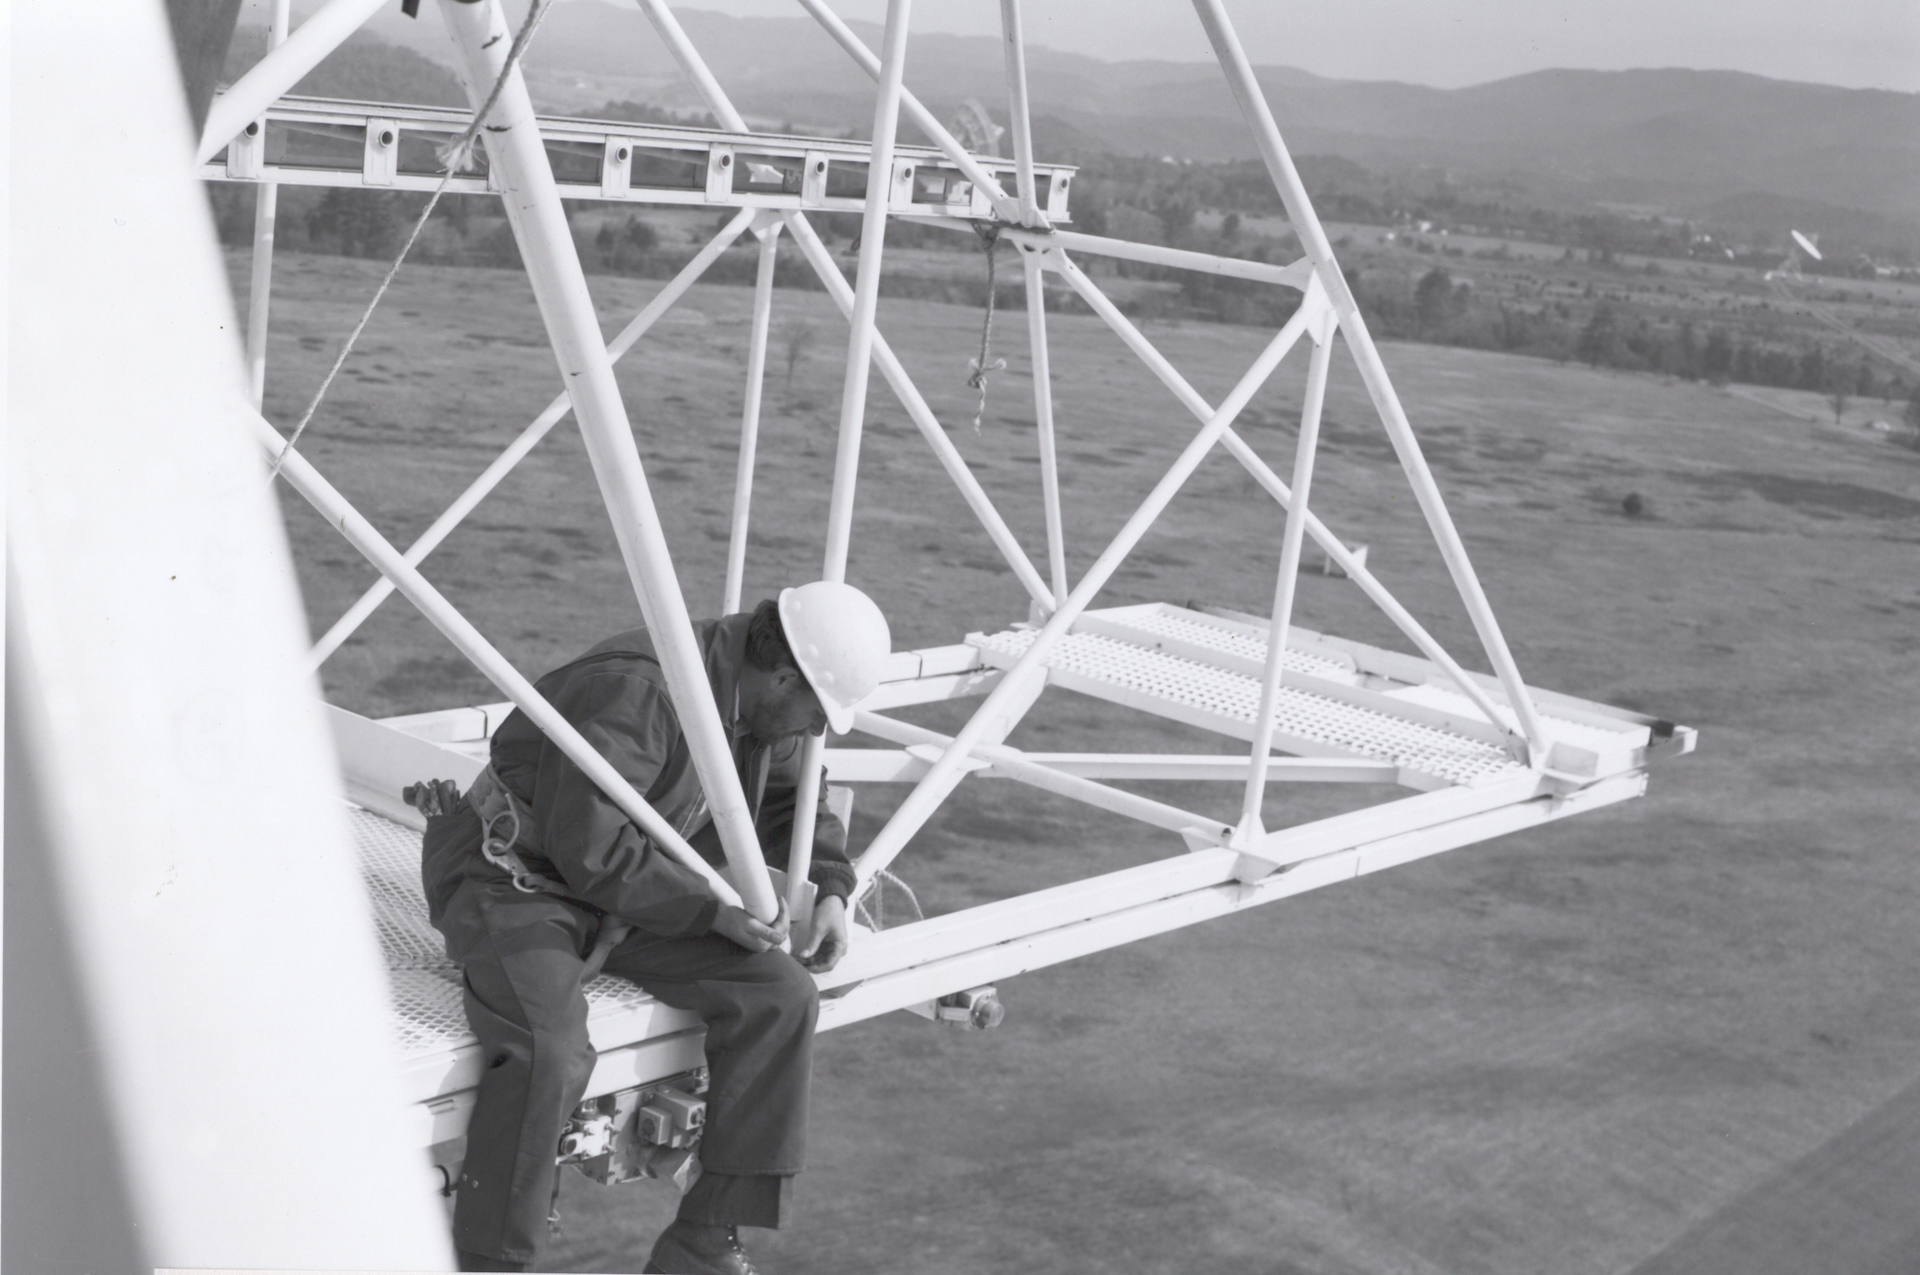

Maintenance on High

Credit: NRAO/AUI/NSF